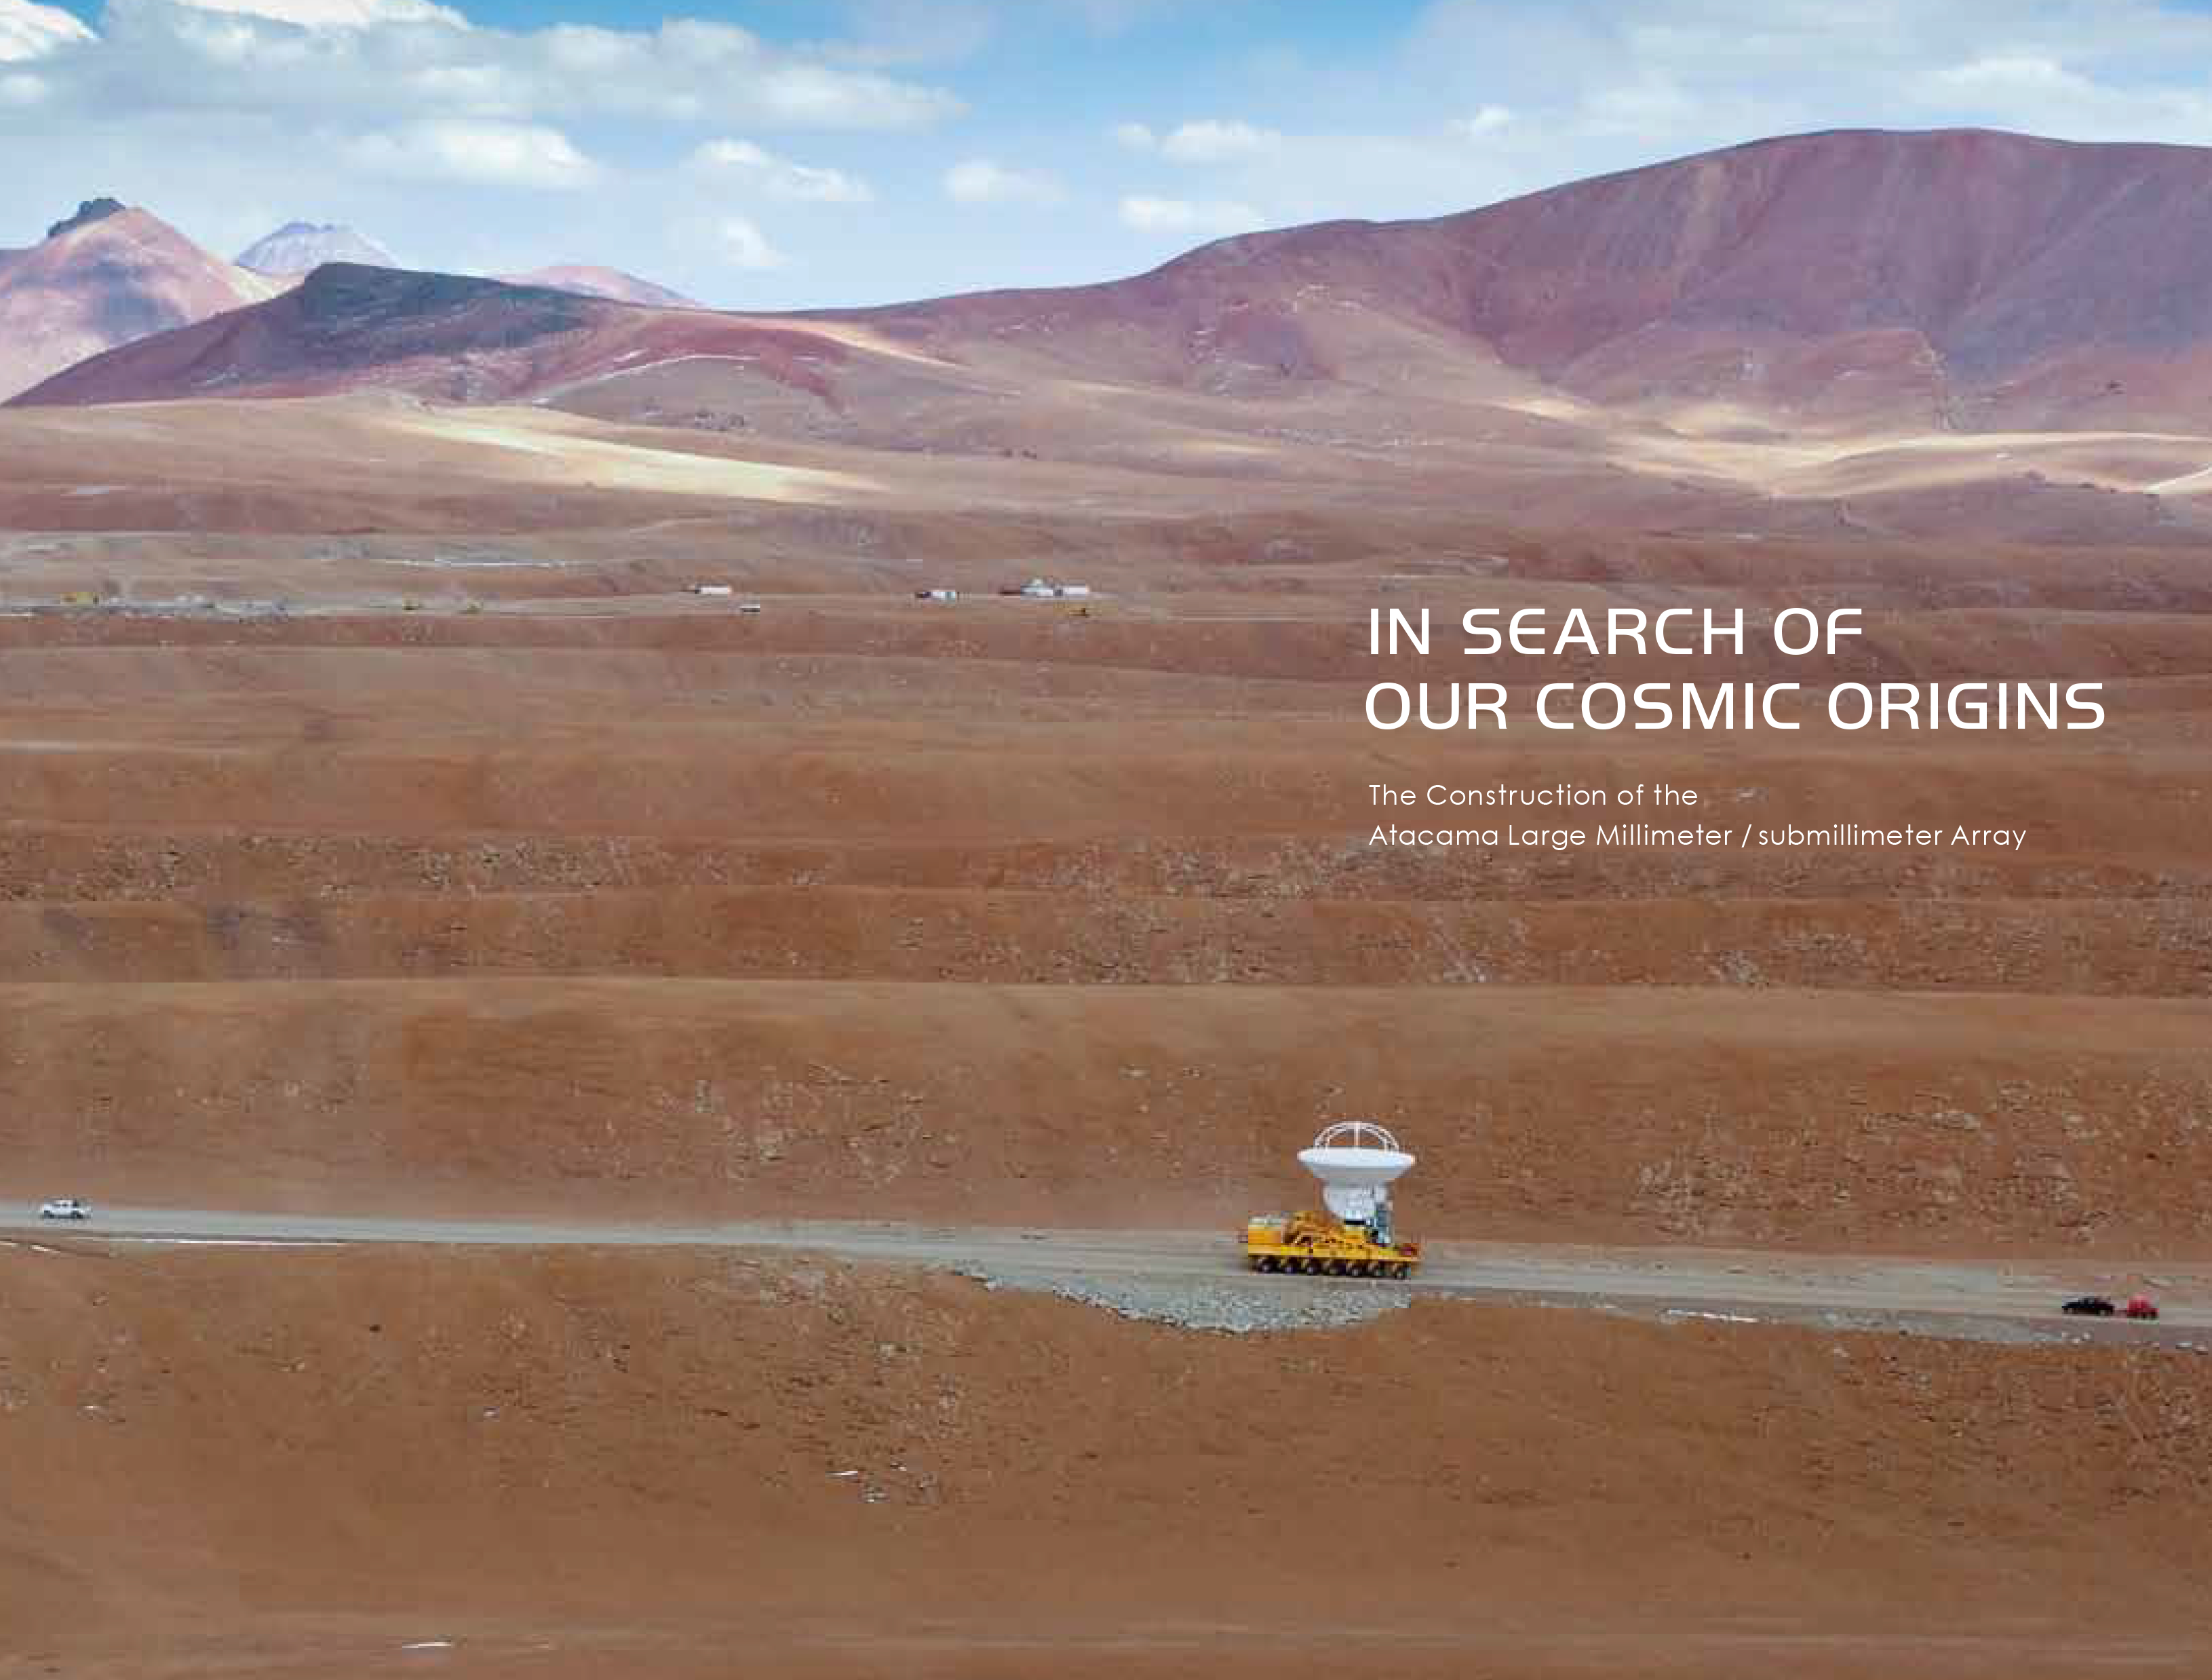

Cover of the ALMA photo book In Search of Our Cosmic Origins

This photo book, published to mark the occasion of the inauguration of the Atacama Large Millimeter/submillimeter Array (ALMA), presents the various phases in the conception and birth of this unique astronomical project. Edited by Masaaki Hiramatsu, education and Public Outreach Officer for the National Astronomical Observatory of Japan in Chile, it includes 66 images, gathered from the archives of the ALMA partnership organisations.

Credit: ALMA (ESO/NAOJ/NRAO)